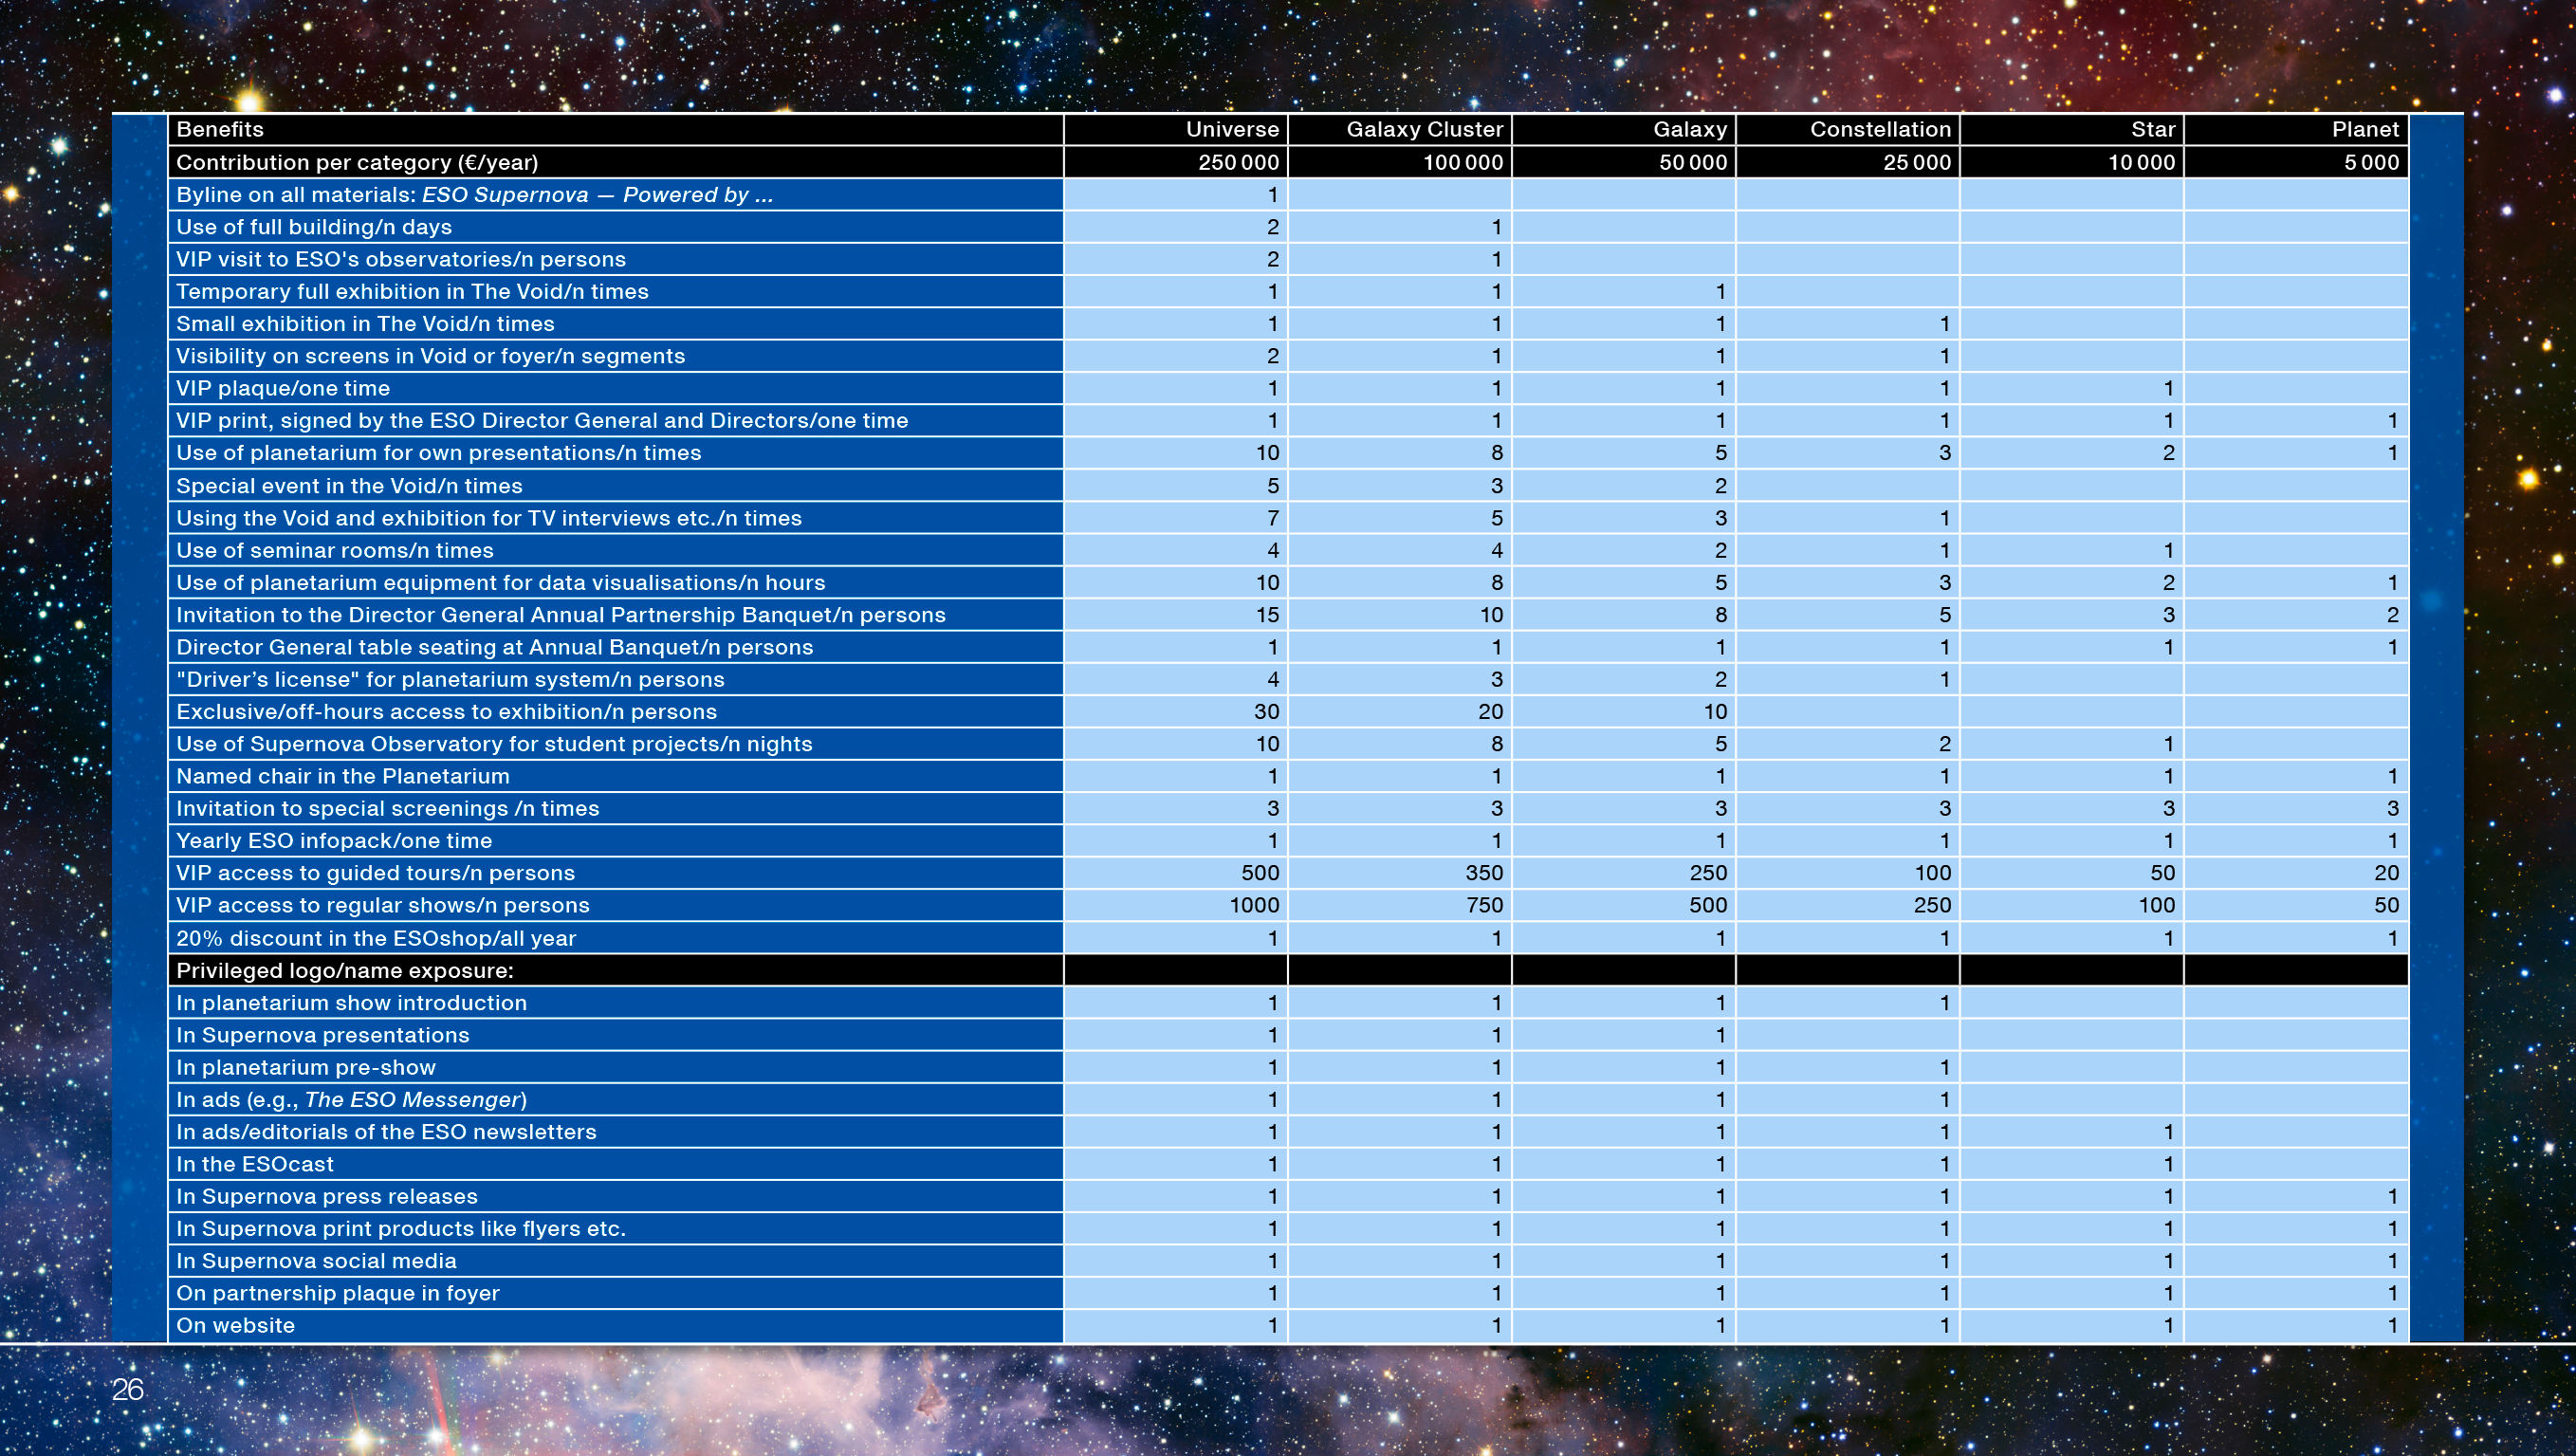

ESO Supernova partners and benefits

A table listing the corporate and institutional partnership levels offered by the ESO Supernova Planetarium & Visitor Centre and the benefits of each.

Credit: ESO